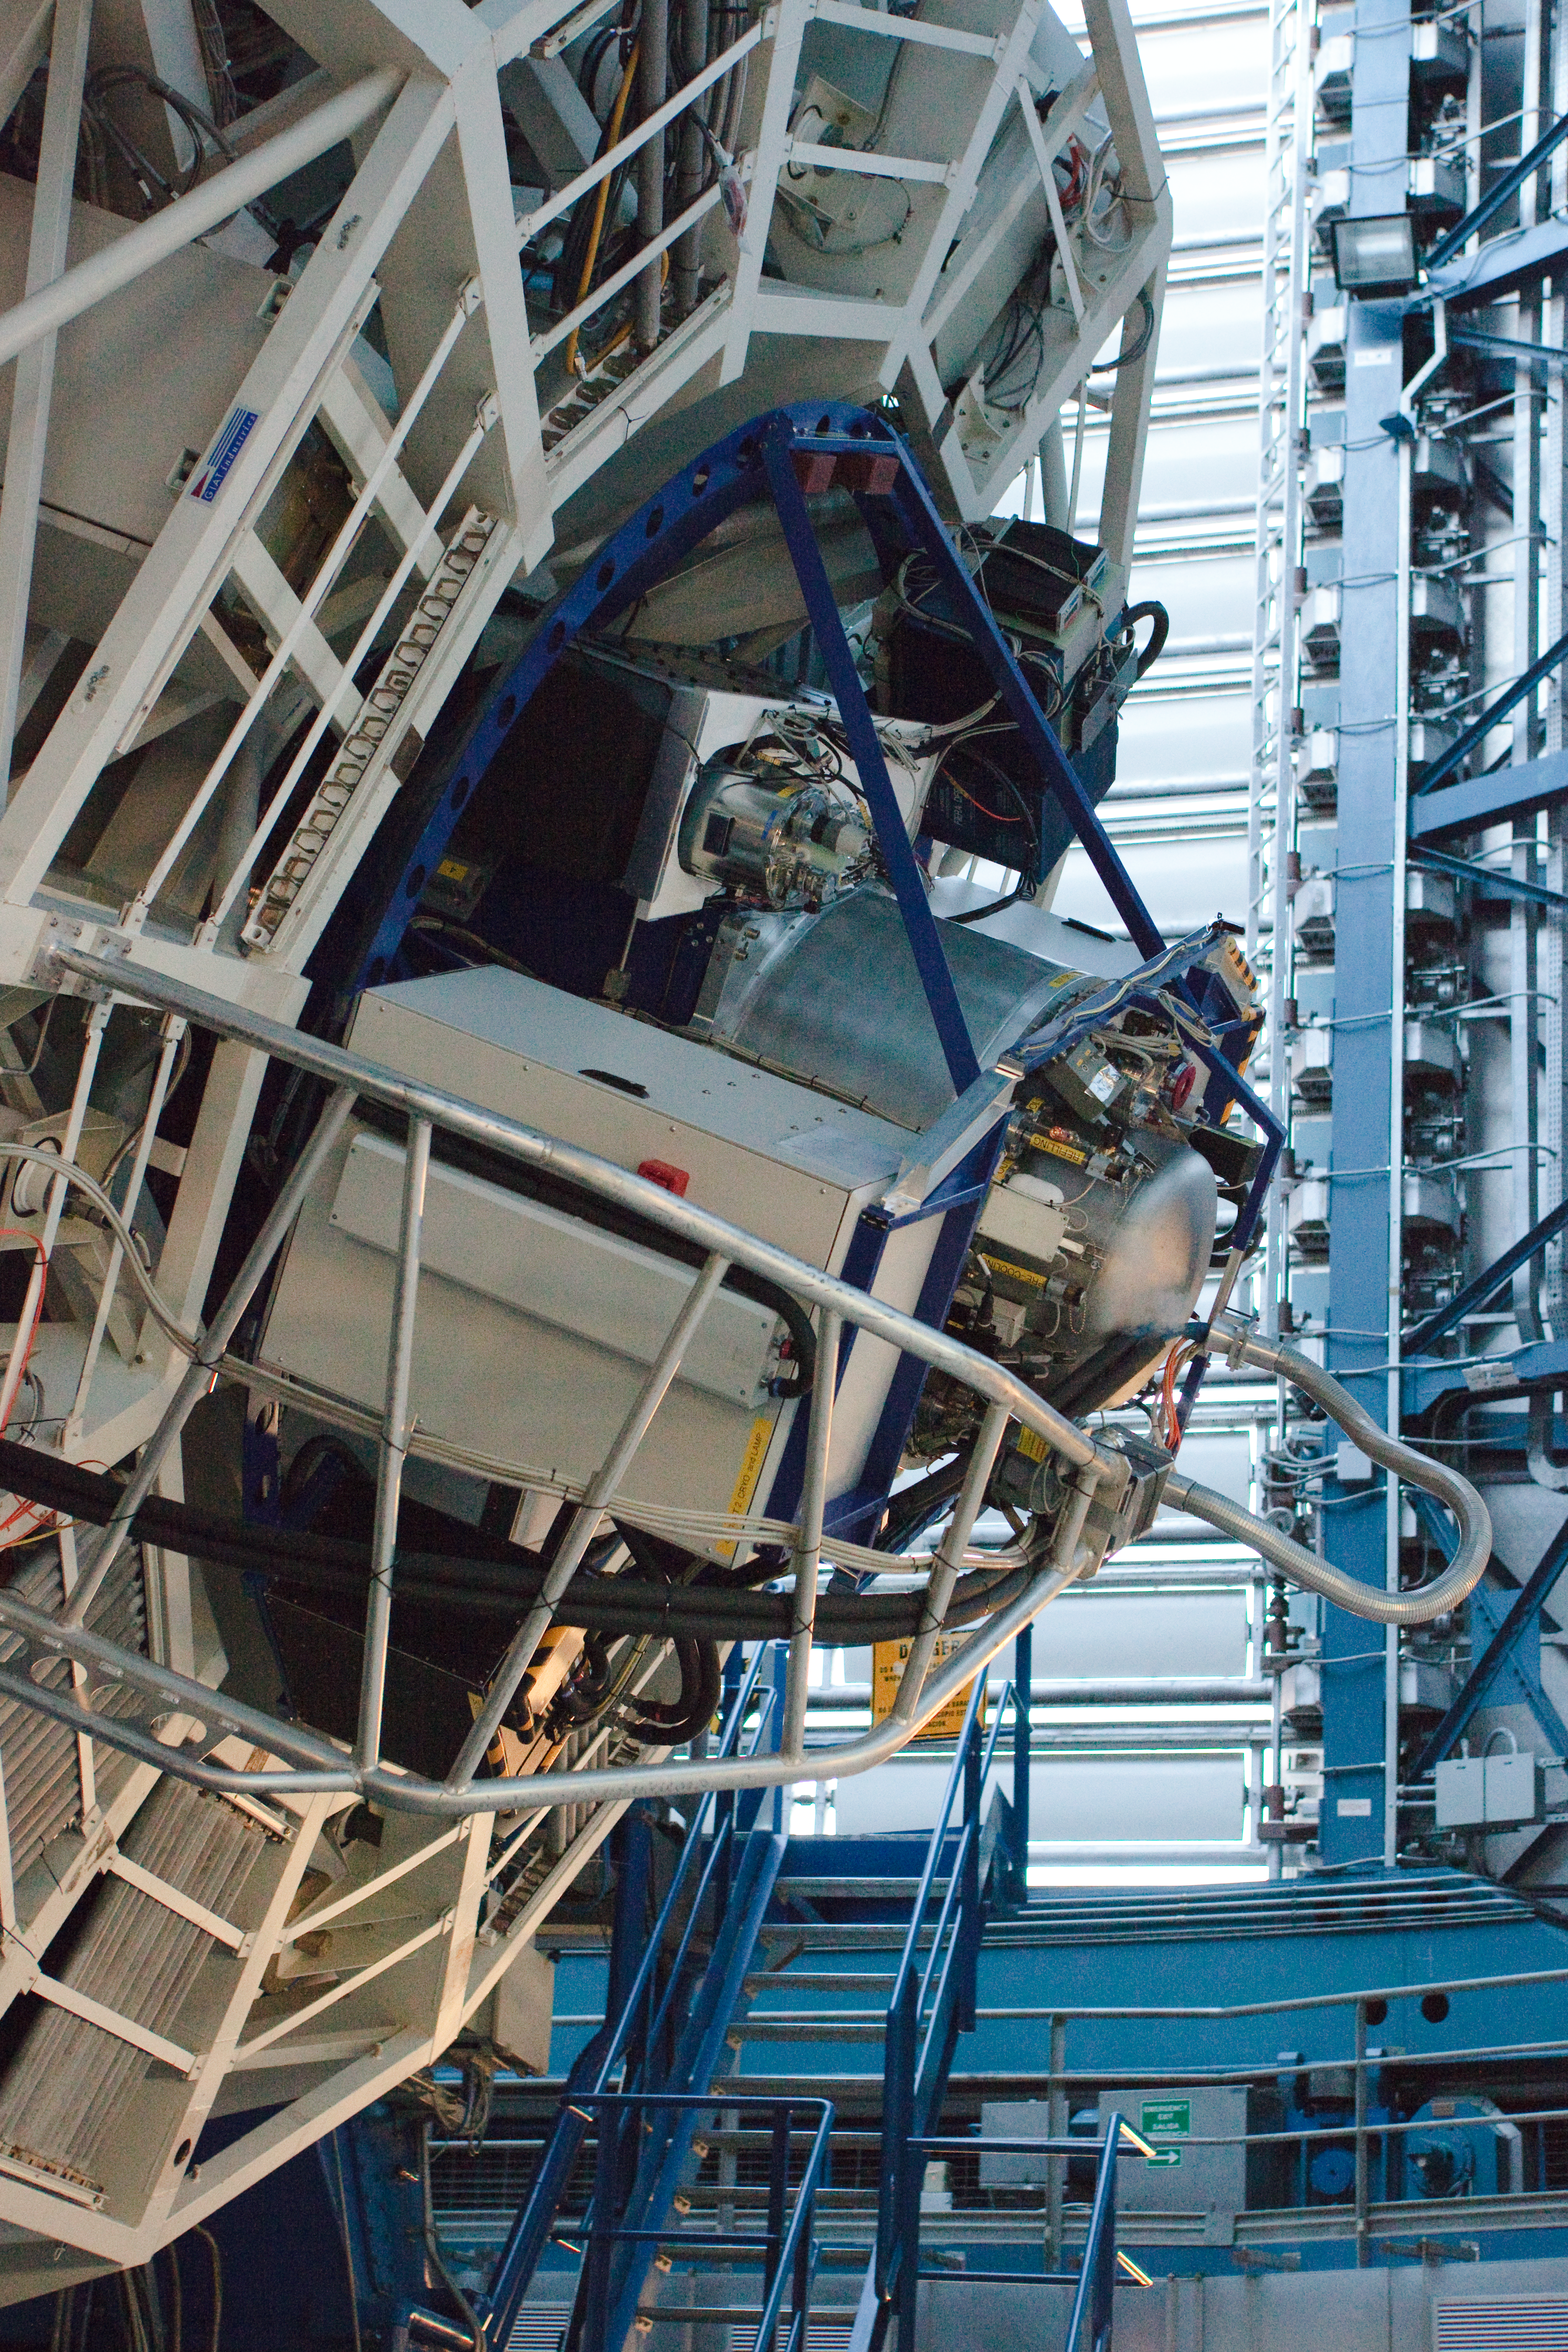

Profile shot of X-shooter

Observations using X-shooter in its full configuration first occurred in March 2009, when this image was obtained.

Credit: ESO